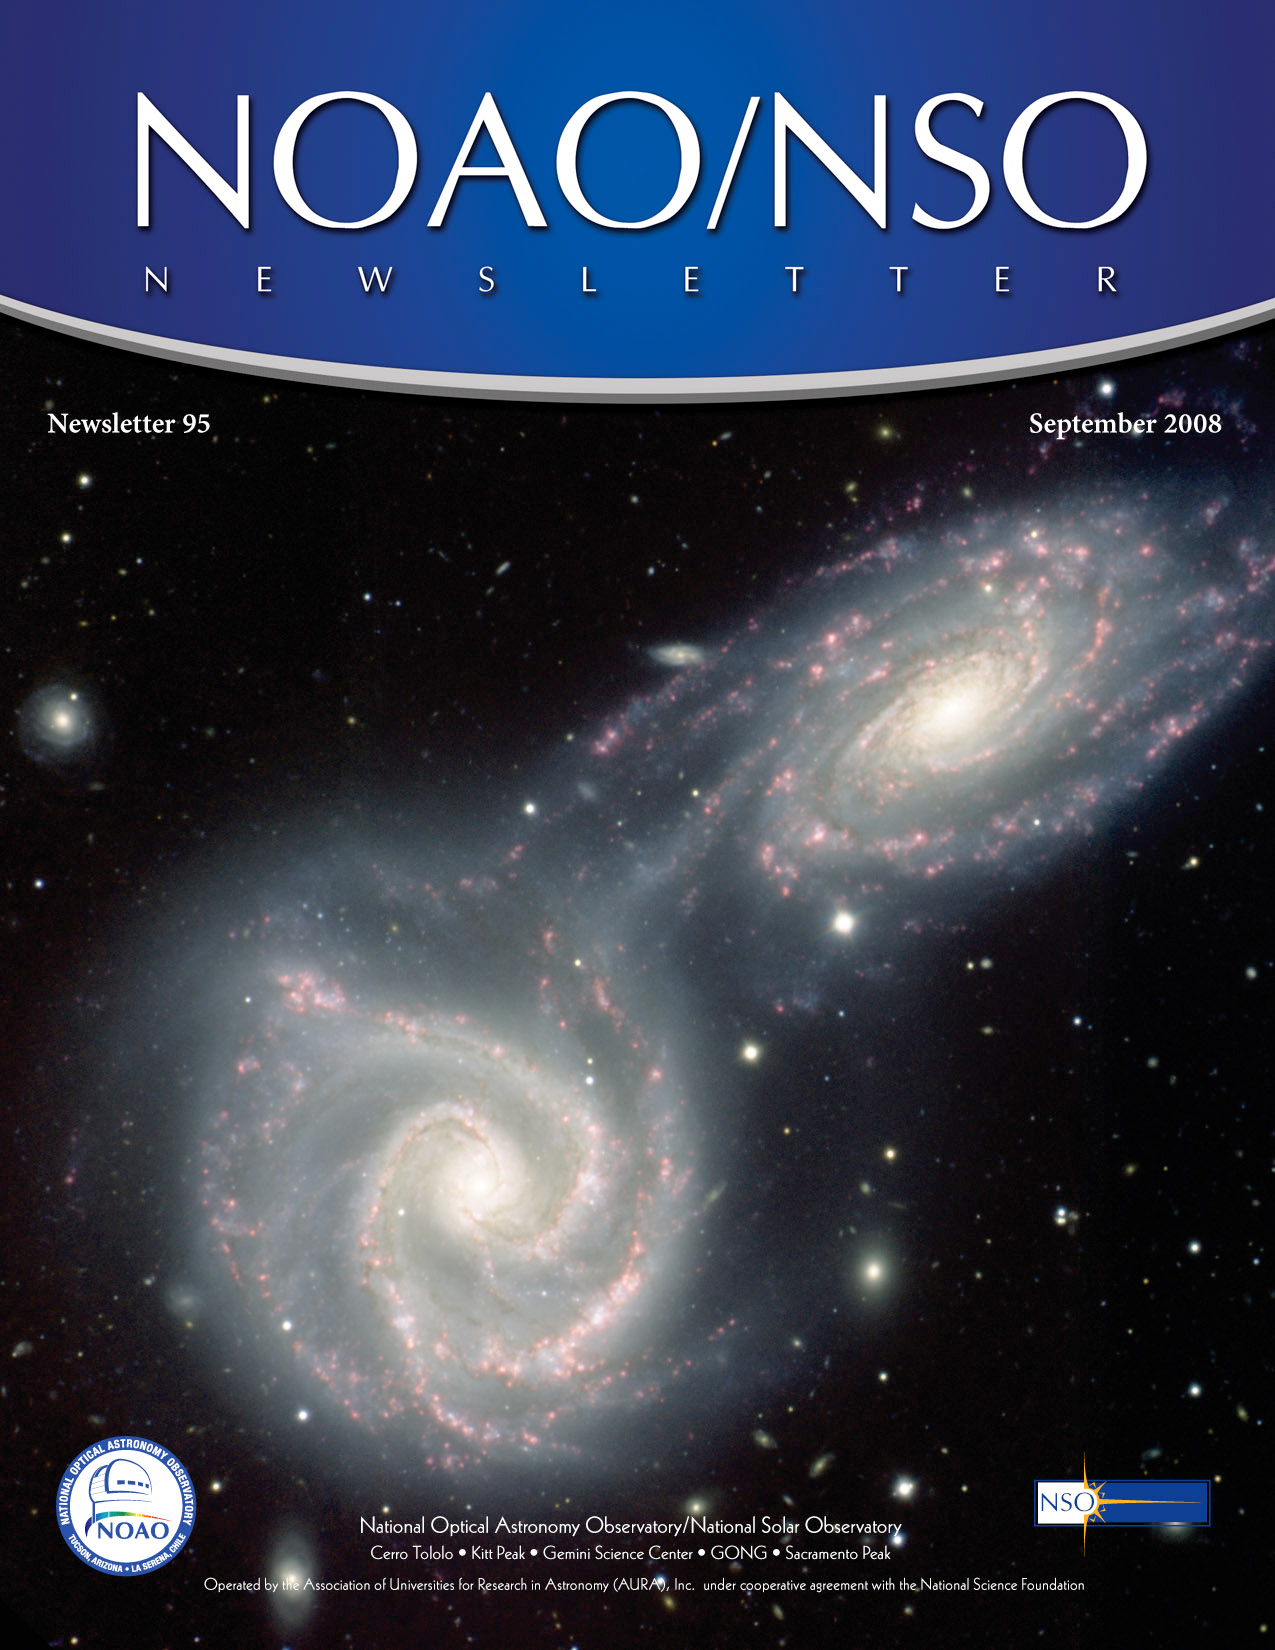

September 2008 NOAO/NSO Newsletter

Credit: Gemini Observatory